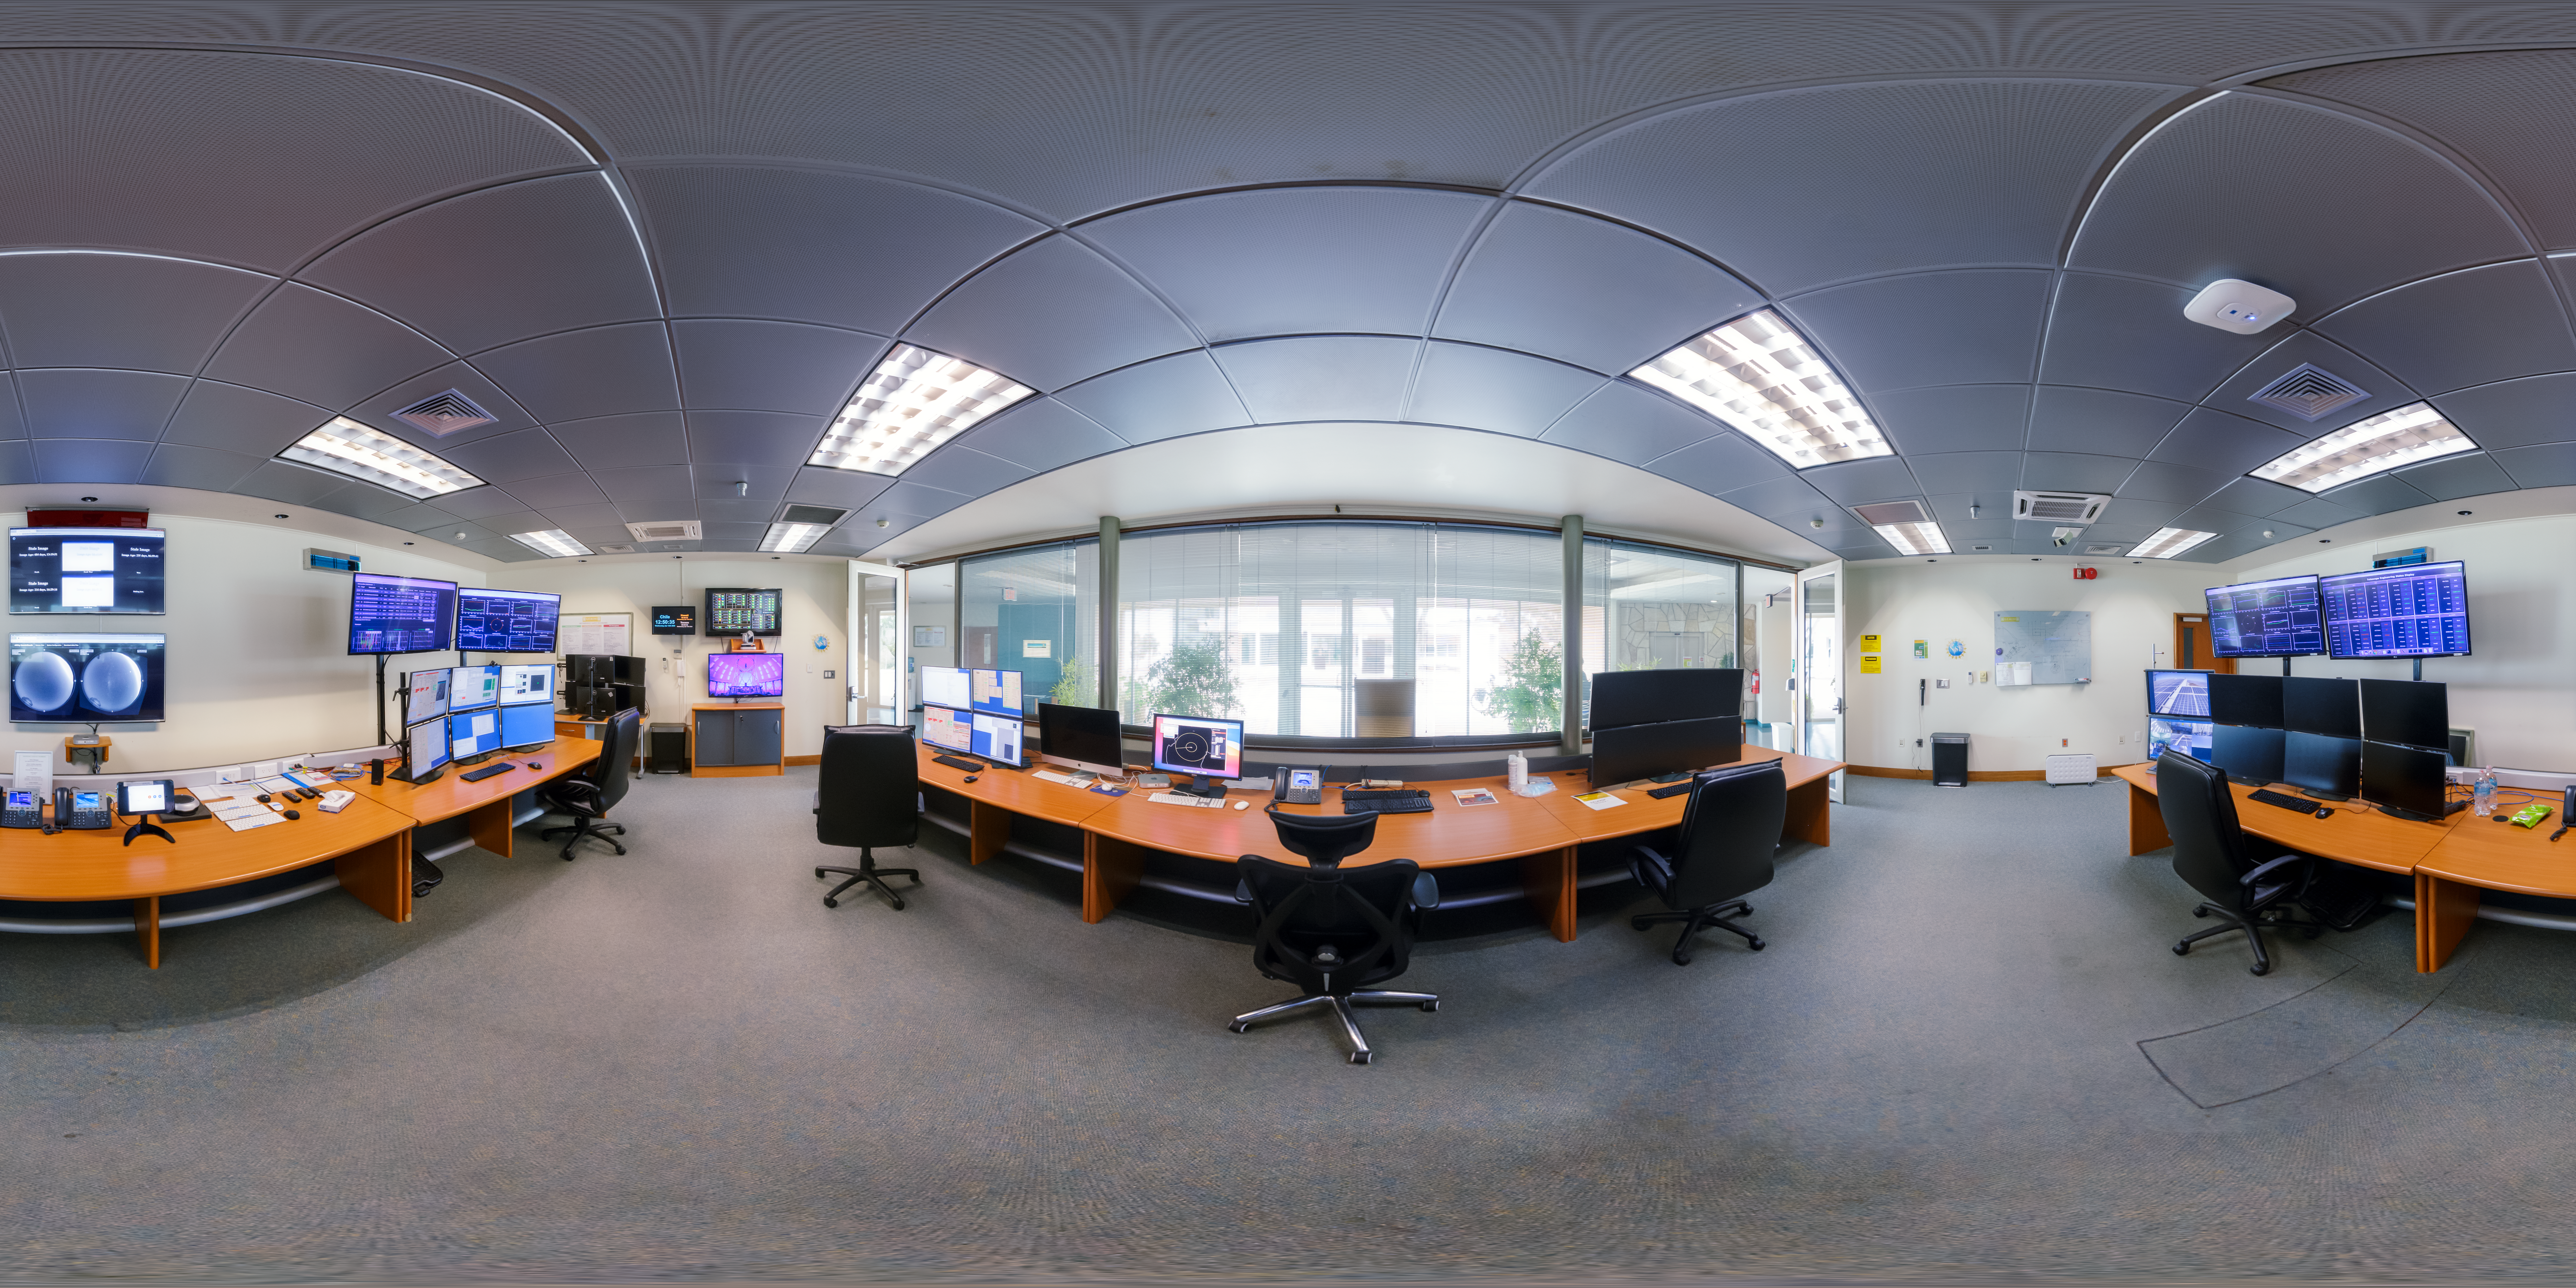

AURA Recinto Control Room 360 Panorama

A 360-degree panorama of the AURA Recinto facility in Chile.

Credit: NOIRLab/AURA/NSF/P. Horálek